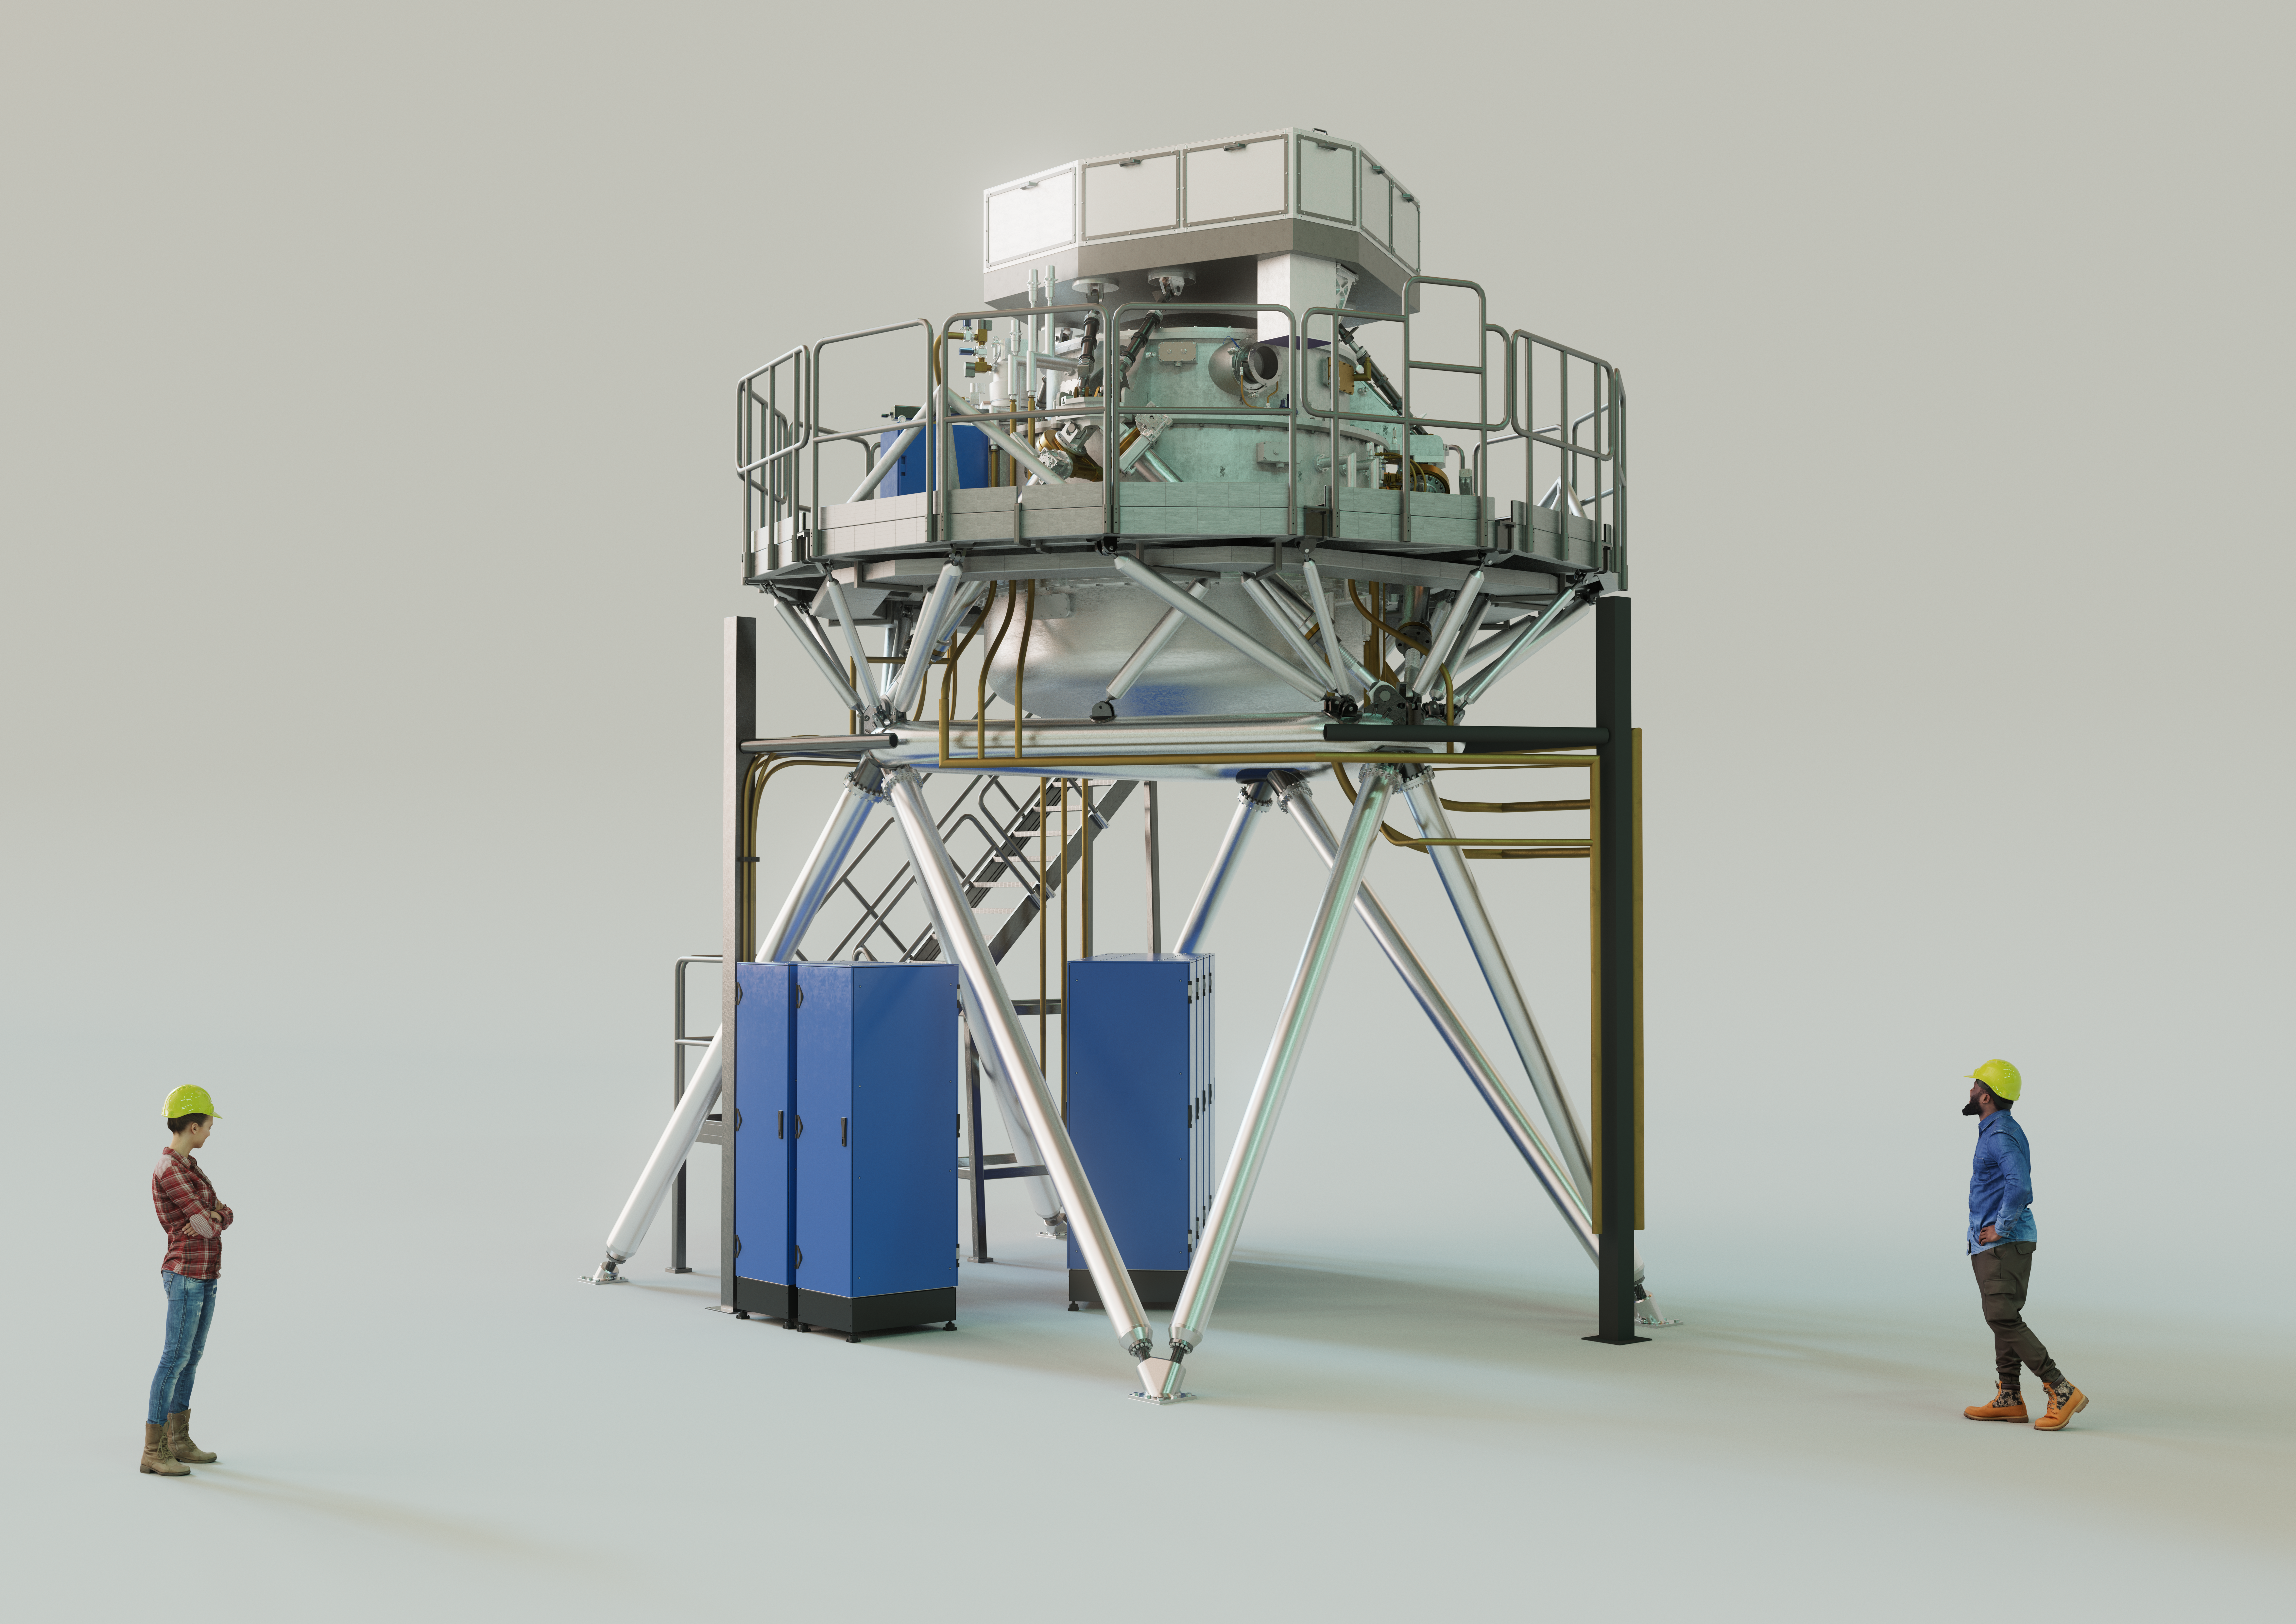

3D rendering of the ELT’s METIS instrument

The Mid-infrared ELT Imager and Spectrograph (METIS) is a multi-tool instrument that will observe in mid-infrared light once installed on ESO’s Extremely Large Telescope (ELT). It will include an adaptive optics sensor, a high-resolution spectrograph, and a high-contrast camera. The instrument’s primary scientific focus will be on the study of planet-forming discs and recently formed, as well as nearby, exoplanets. The image shows an artist's 3D view of METIS based on an engineering rendering, with two people shown for scale.

Credit: ESO/METIS consortium/L. Calçada